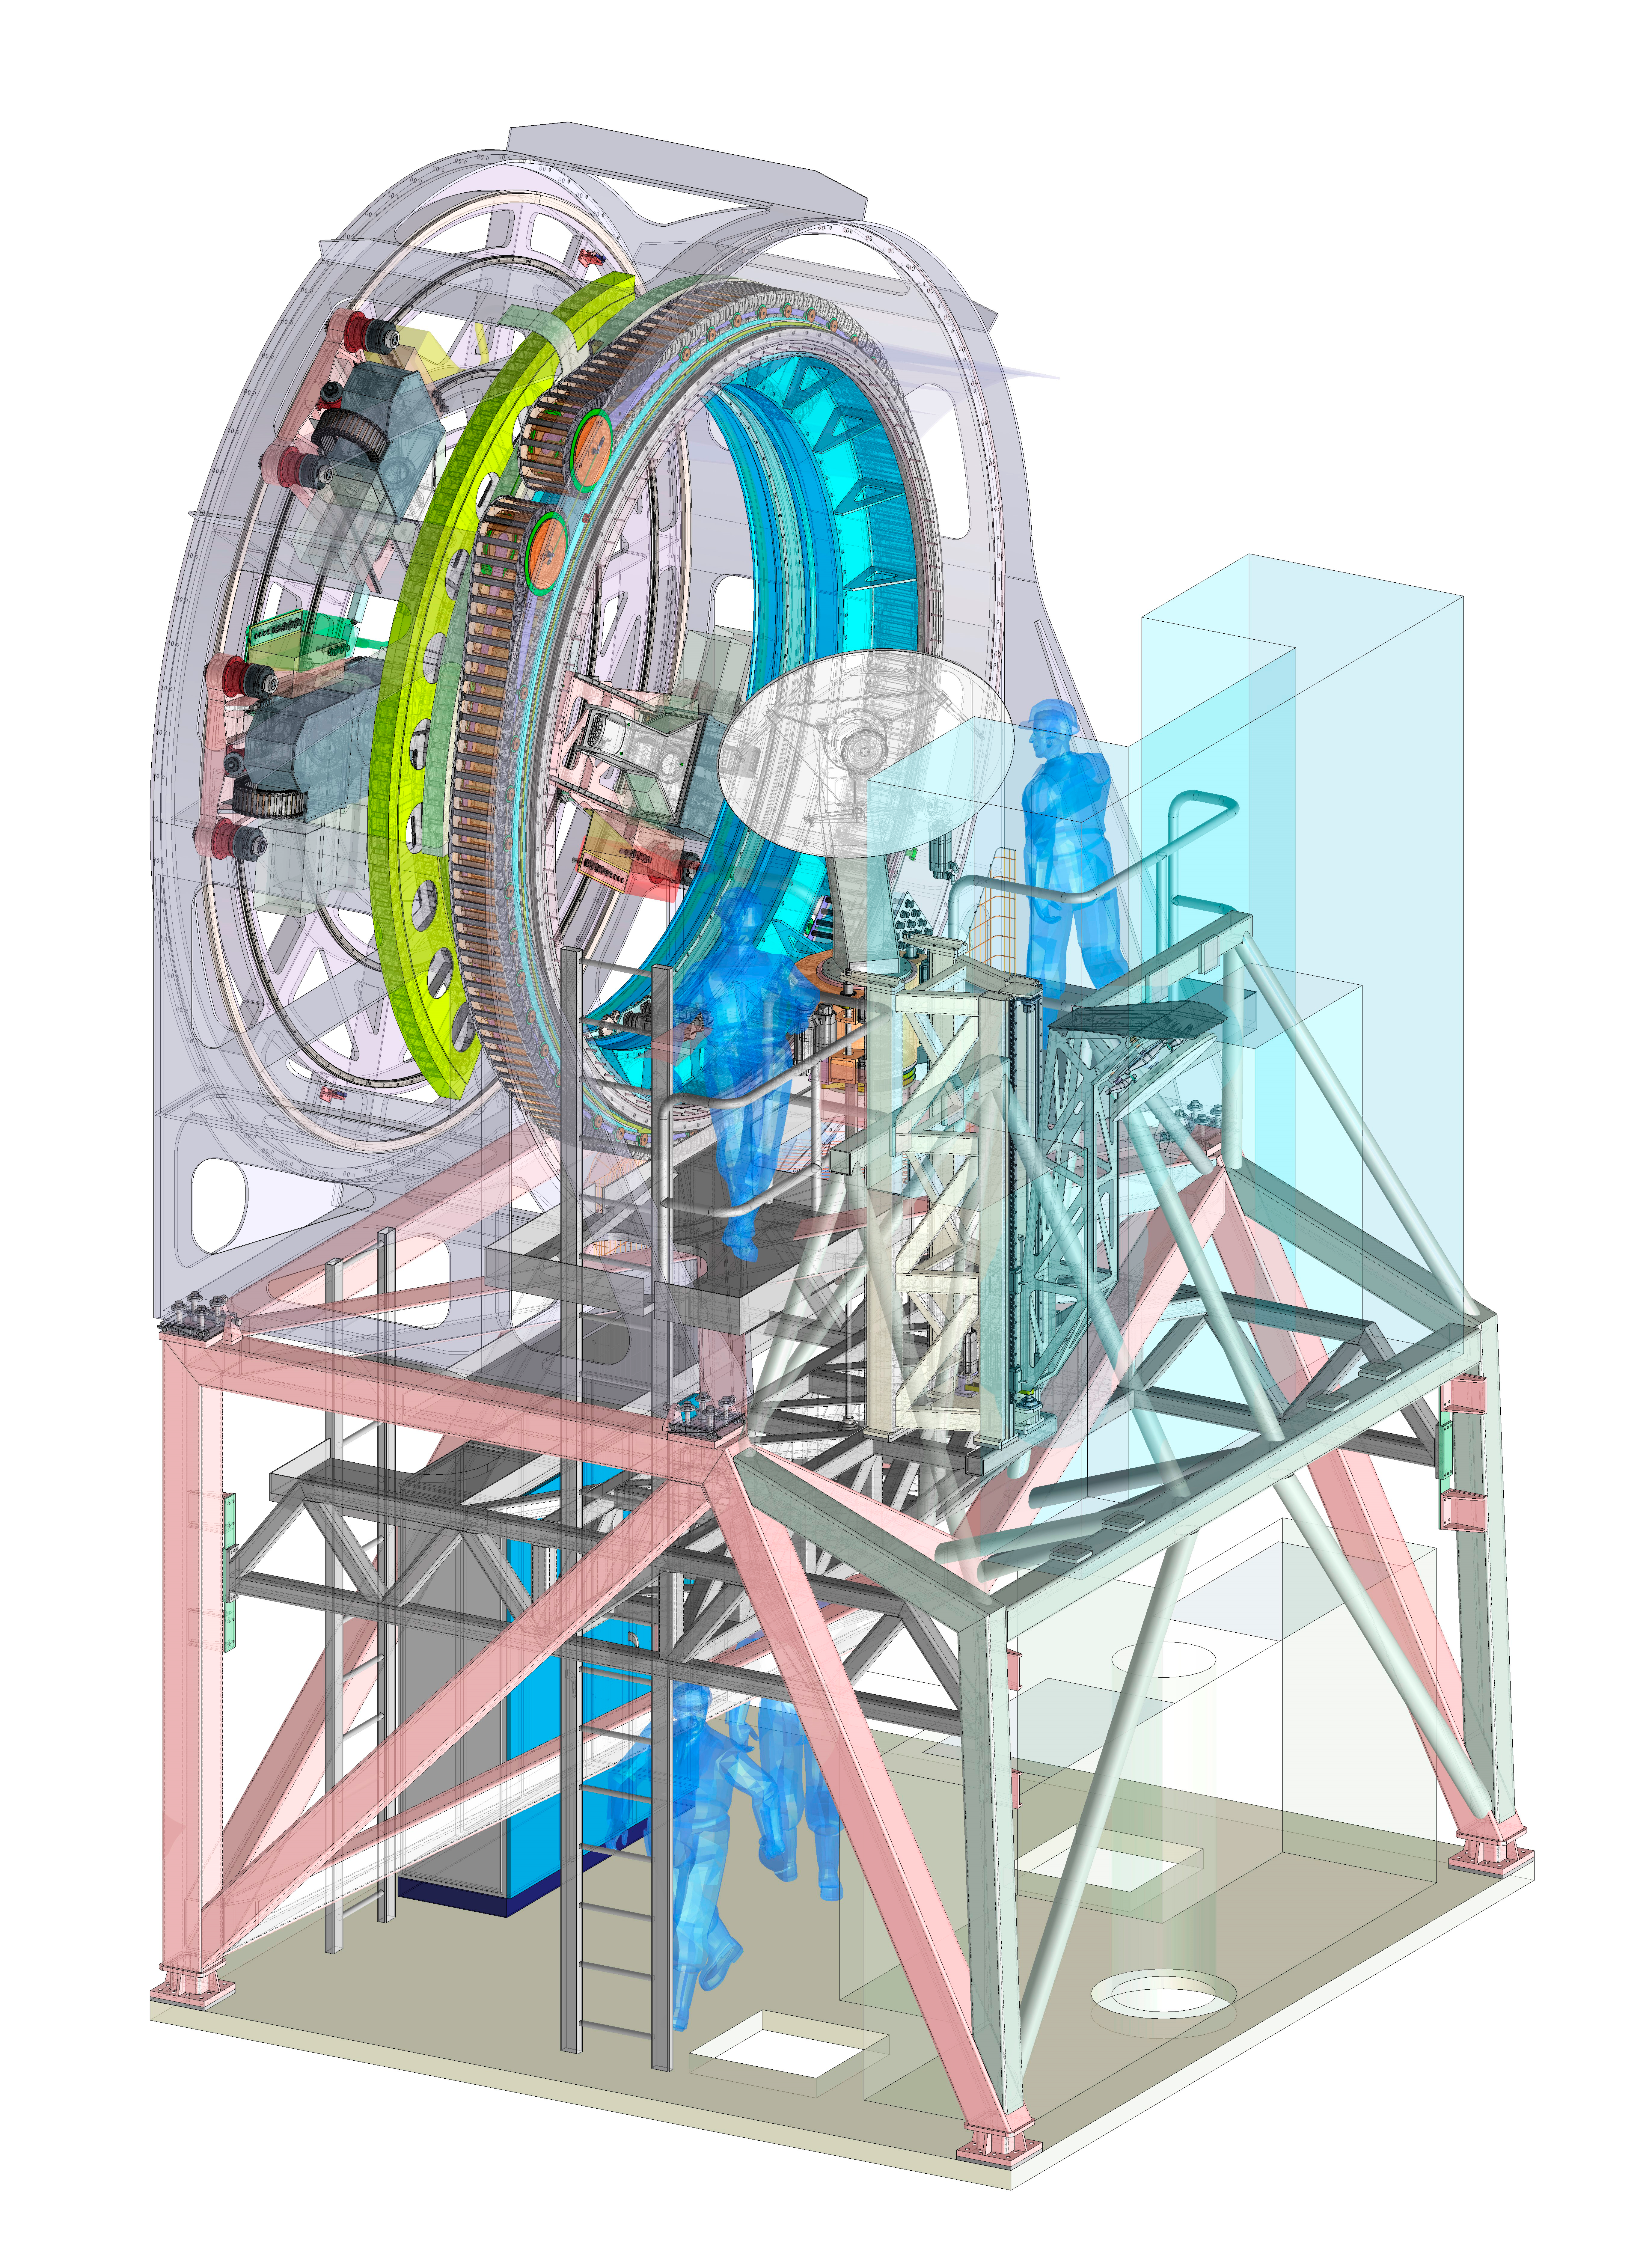

The ELT Prefocal Station

In March 2018 ESO signed a contract with the Spanish company IDOM for the production of a major new component of ESO’s Extremely Large Telescope. The Prefocal Station A Main System will direct the light collected by the telescope’s huge optical system into science instruments and other test equipment. The Prefocal Station also contains parts of the active optics system of the telescope.

Credit: ESO/IDOM